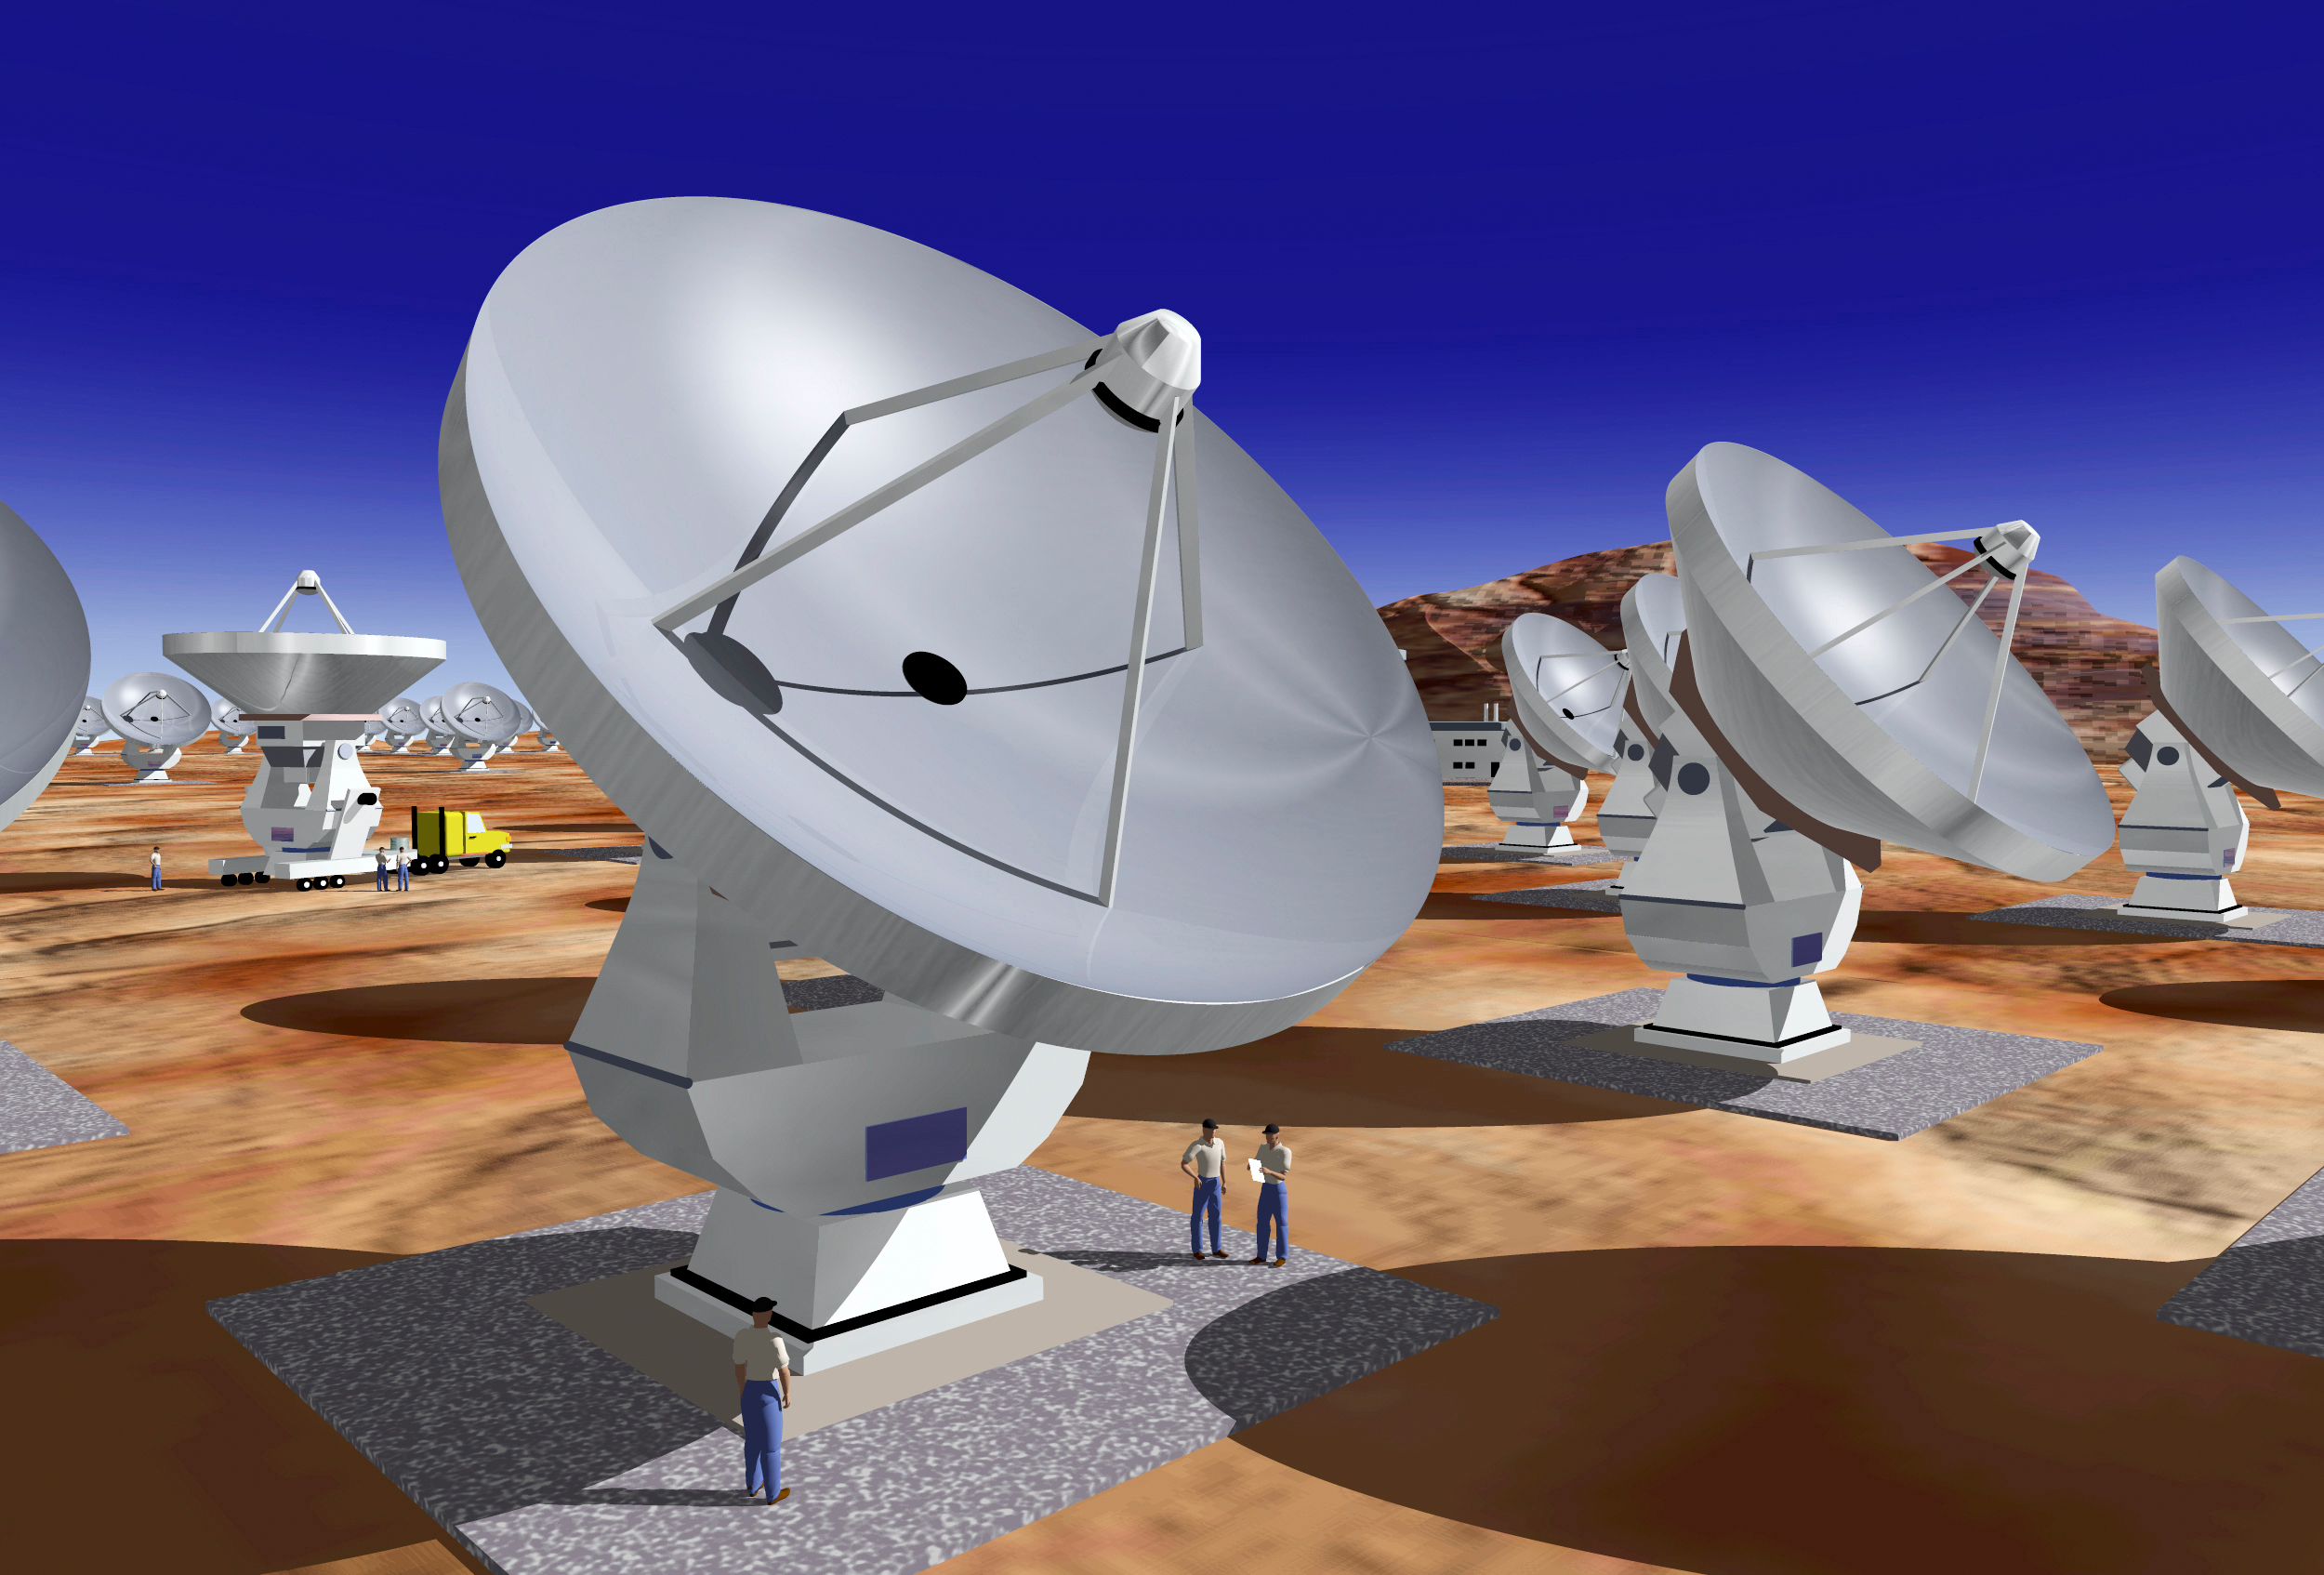

Artist's impression of ALMA

Artist's impression of ALMA. Up to 64 12-m antennas will be placed on the Chajnantor site, a high plateau at an altitude of about 5000 meters (over 16,000 ft) amongst the Andean mountains in Chile.

Credit: ESO